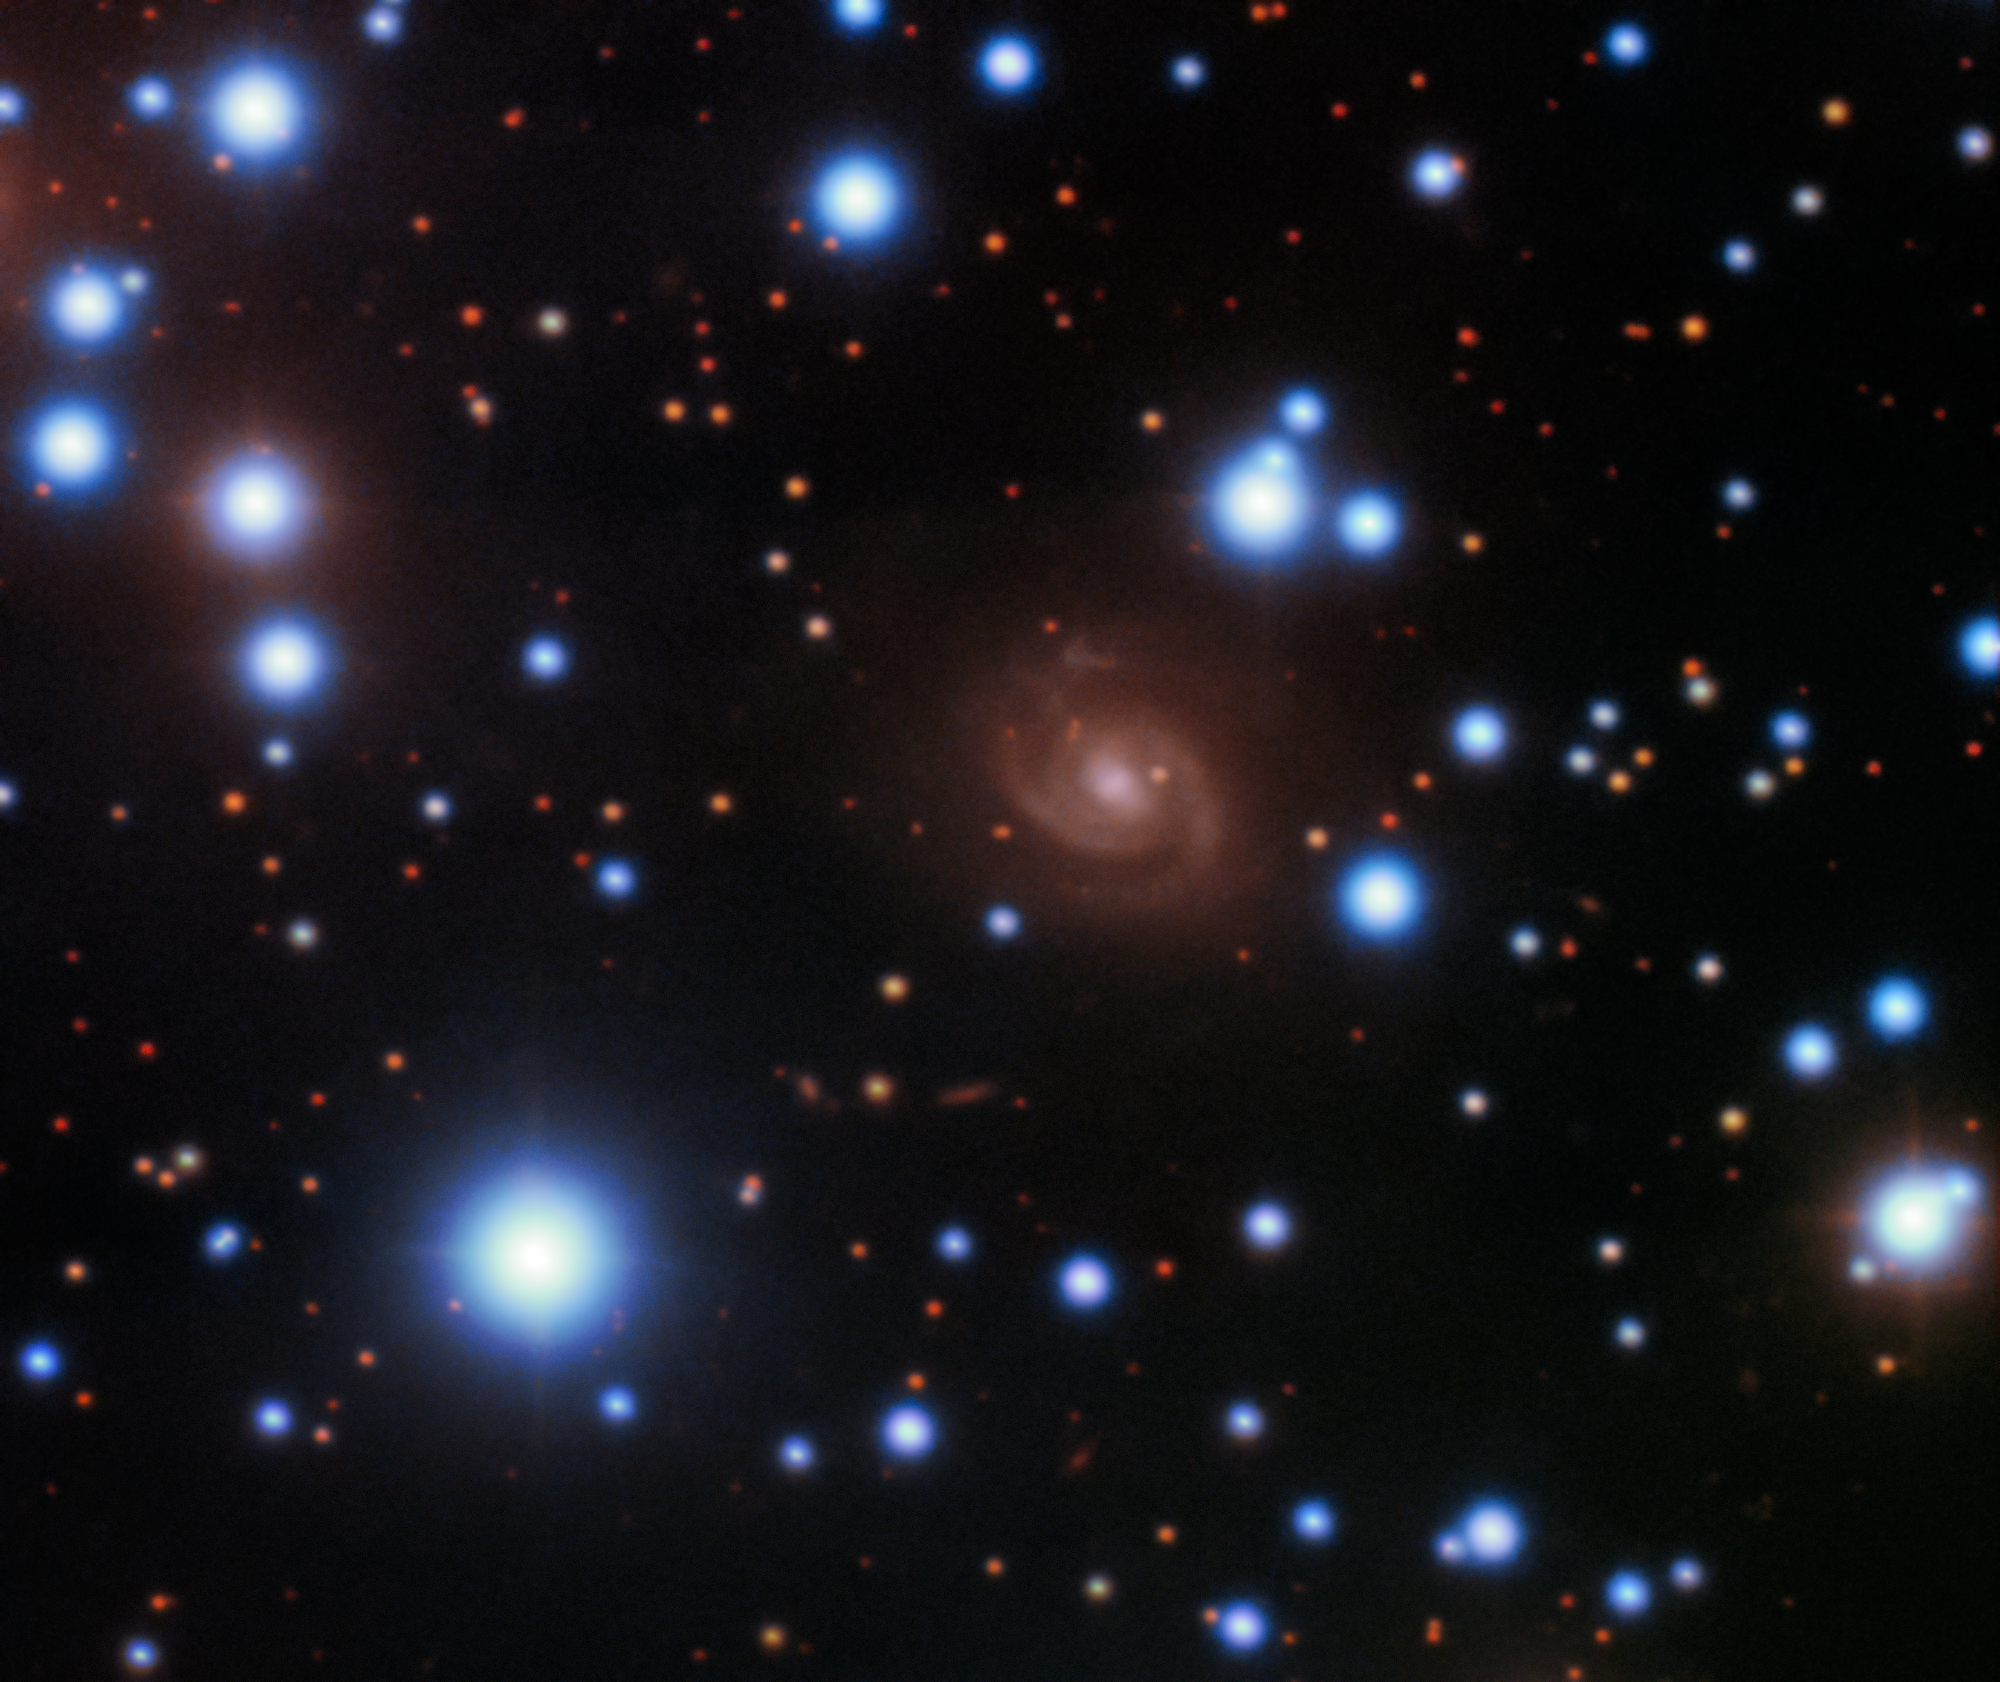

Fast Radio Burst 180916 Host Galaxy (unannotated)

Image of the host galaxy of FRB 180916 (center) acquired with the 8-meter Gemini-North telescope of NOIRLab on Hawaii’s Maunakea. Images acquired in SDSS g’, r’, and z’ filters are used for the blue, green, and red colors, respectively.

Credit: Gemini Observatory/NOIRLab/NSF/AURA